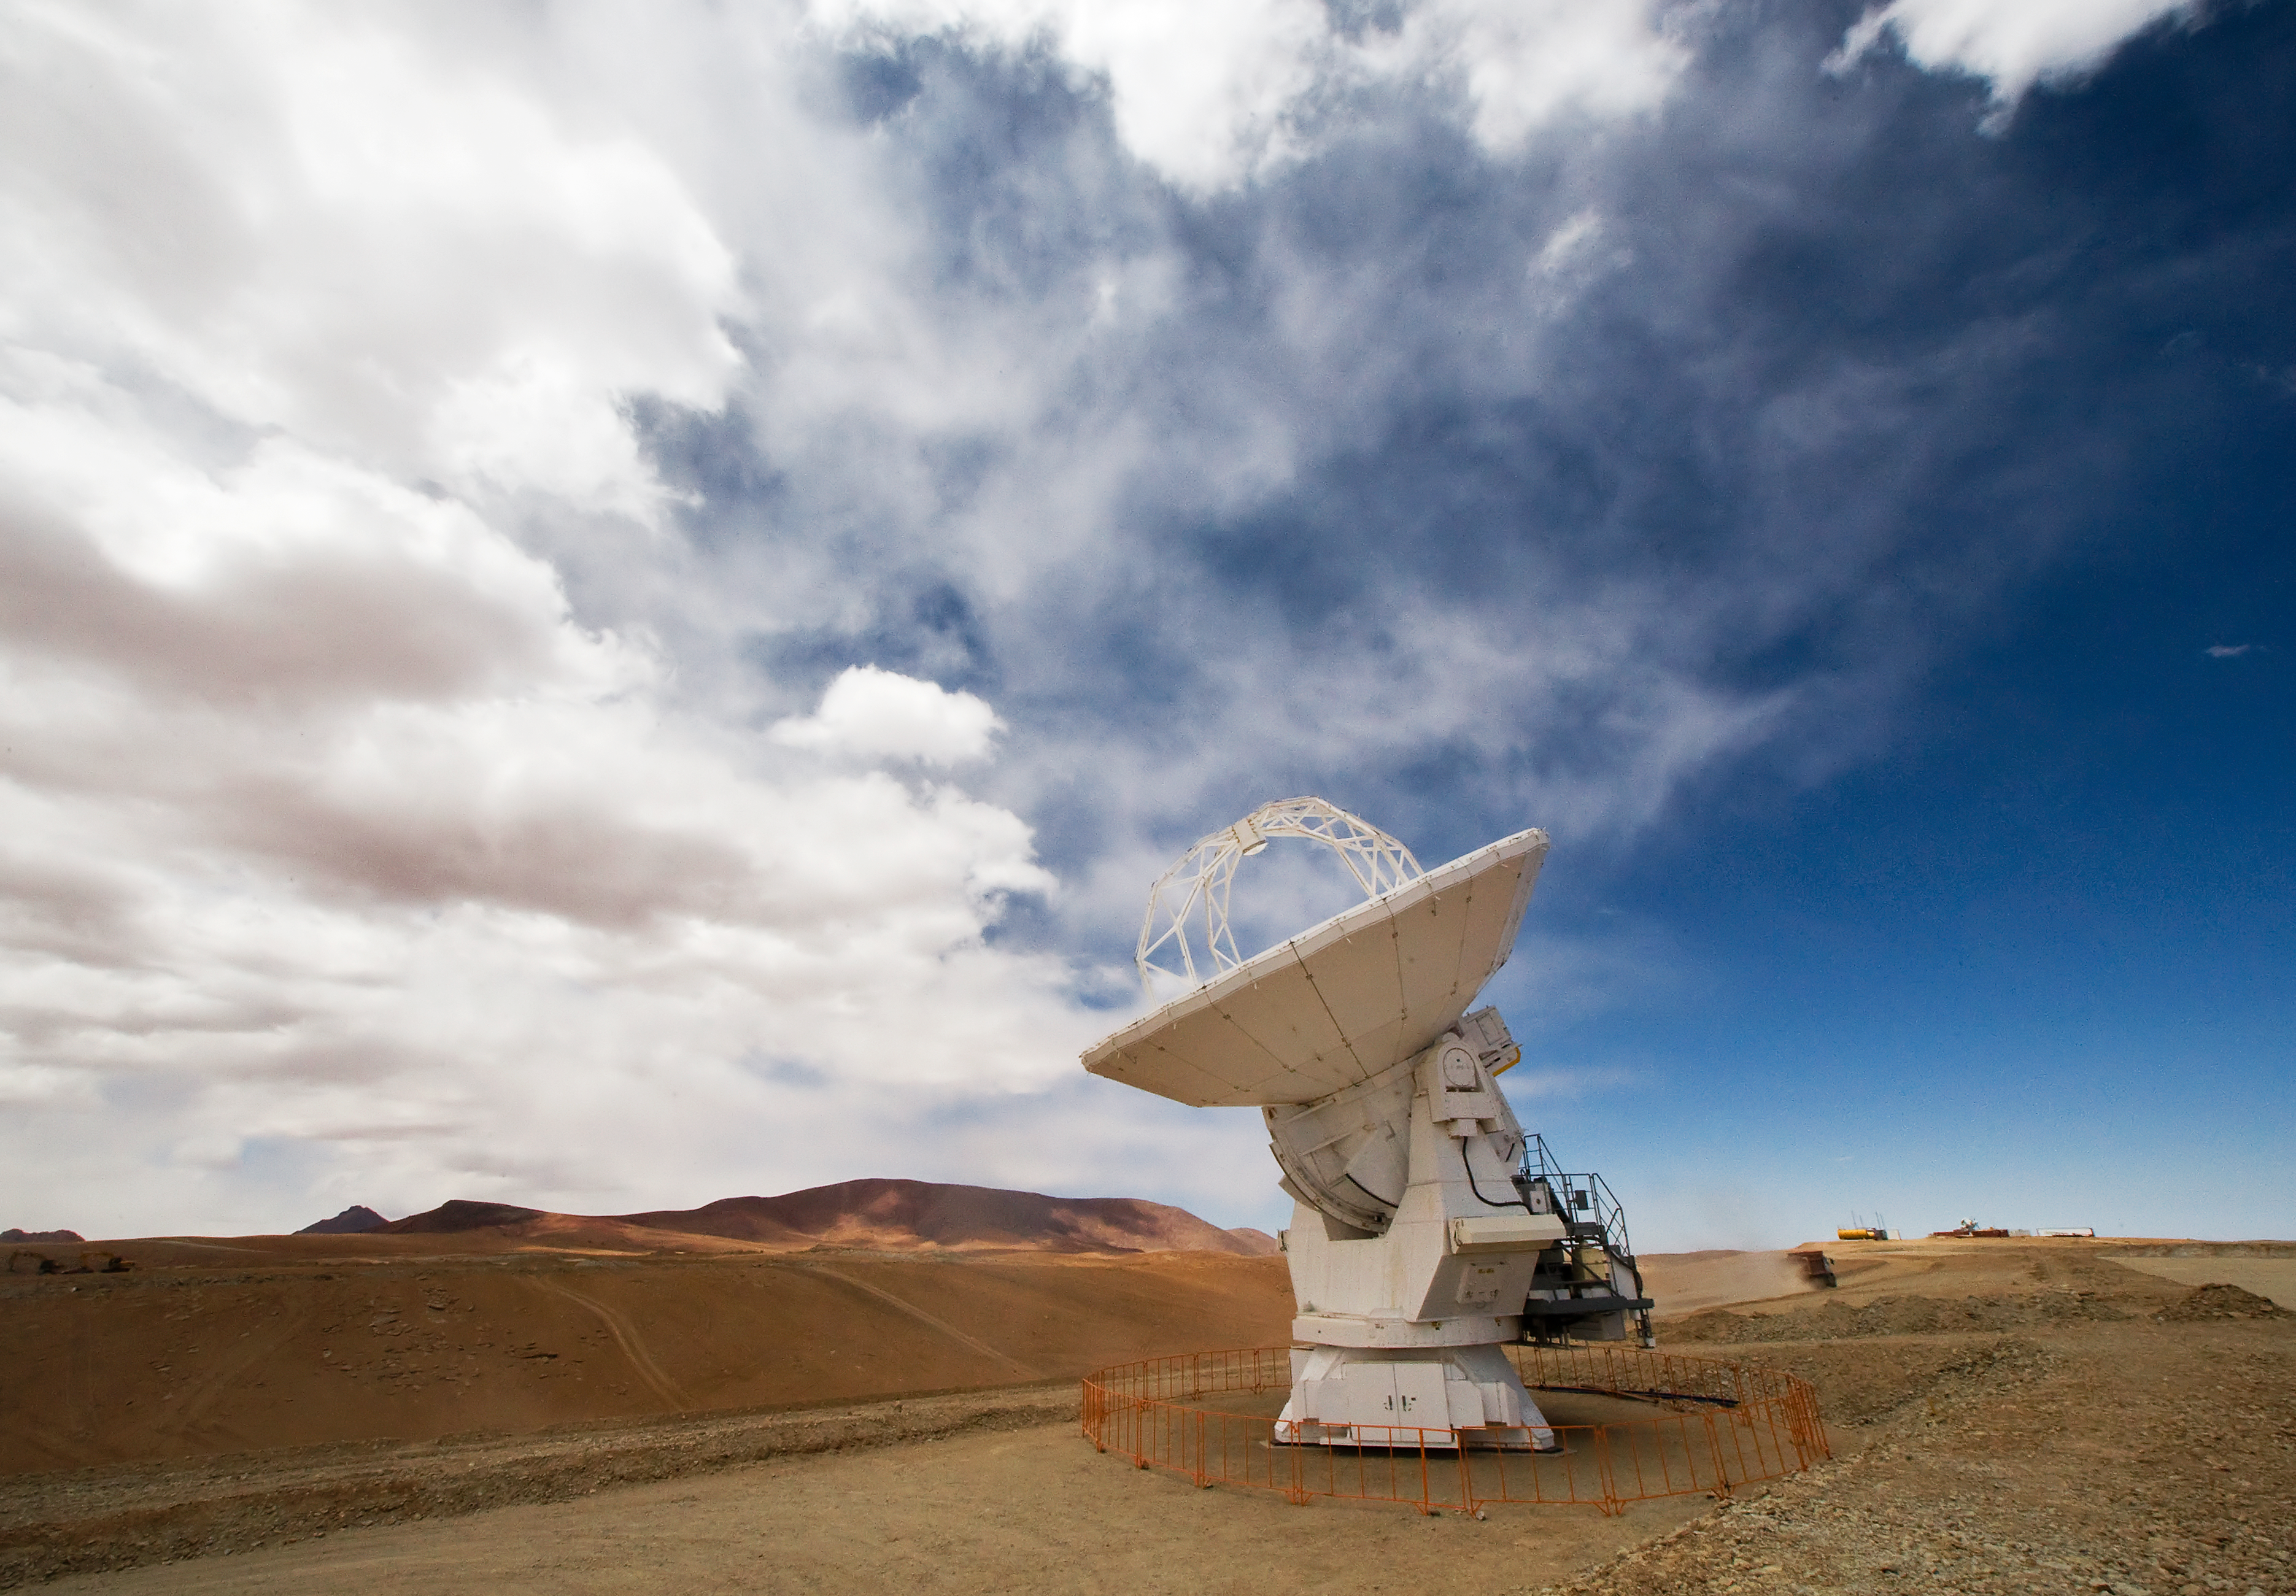

An ALMA antenna on Chajnantor*

One of the Atacama Large Millimeter/submillimeter Array (ALMA) antennas thrusts to the sky on the Chajnantor plain of the Chilean Andes, 5000 m above sea level. ALMA is the largest ground-based astronomy project in existence, and will be comprised of a giant array of 12-m submillimetre quality antennas, with baselines of several kilometres. An additional, compact array of 7-m and 12-m antennas will complement the main array. Construction of ALMA started in 2003 and will be completed in 2012. The ALMA project is an international collaboration between Europe, East Asia and North America in cooperation with the Republic of Chile.

This image is available as a mounted image in the ESOshop.

Credit: Iztok Bončina/ALMA (ESO/NAOJ/NRAO)